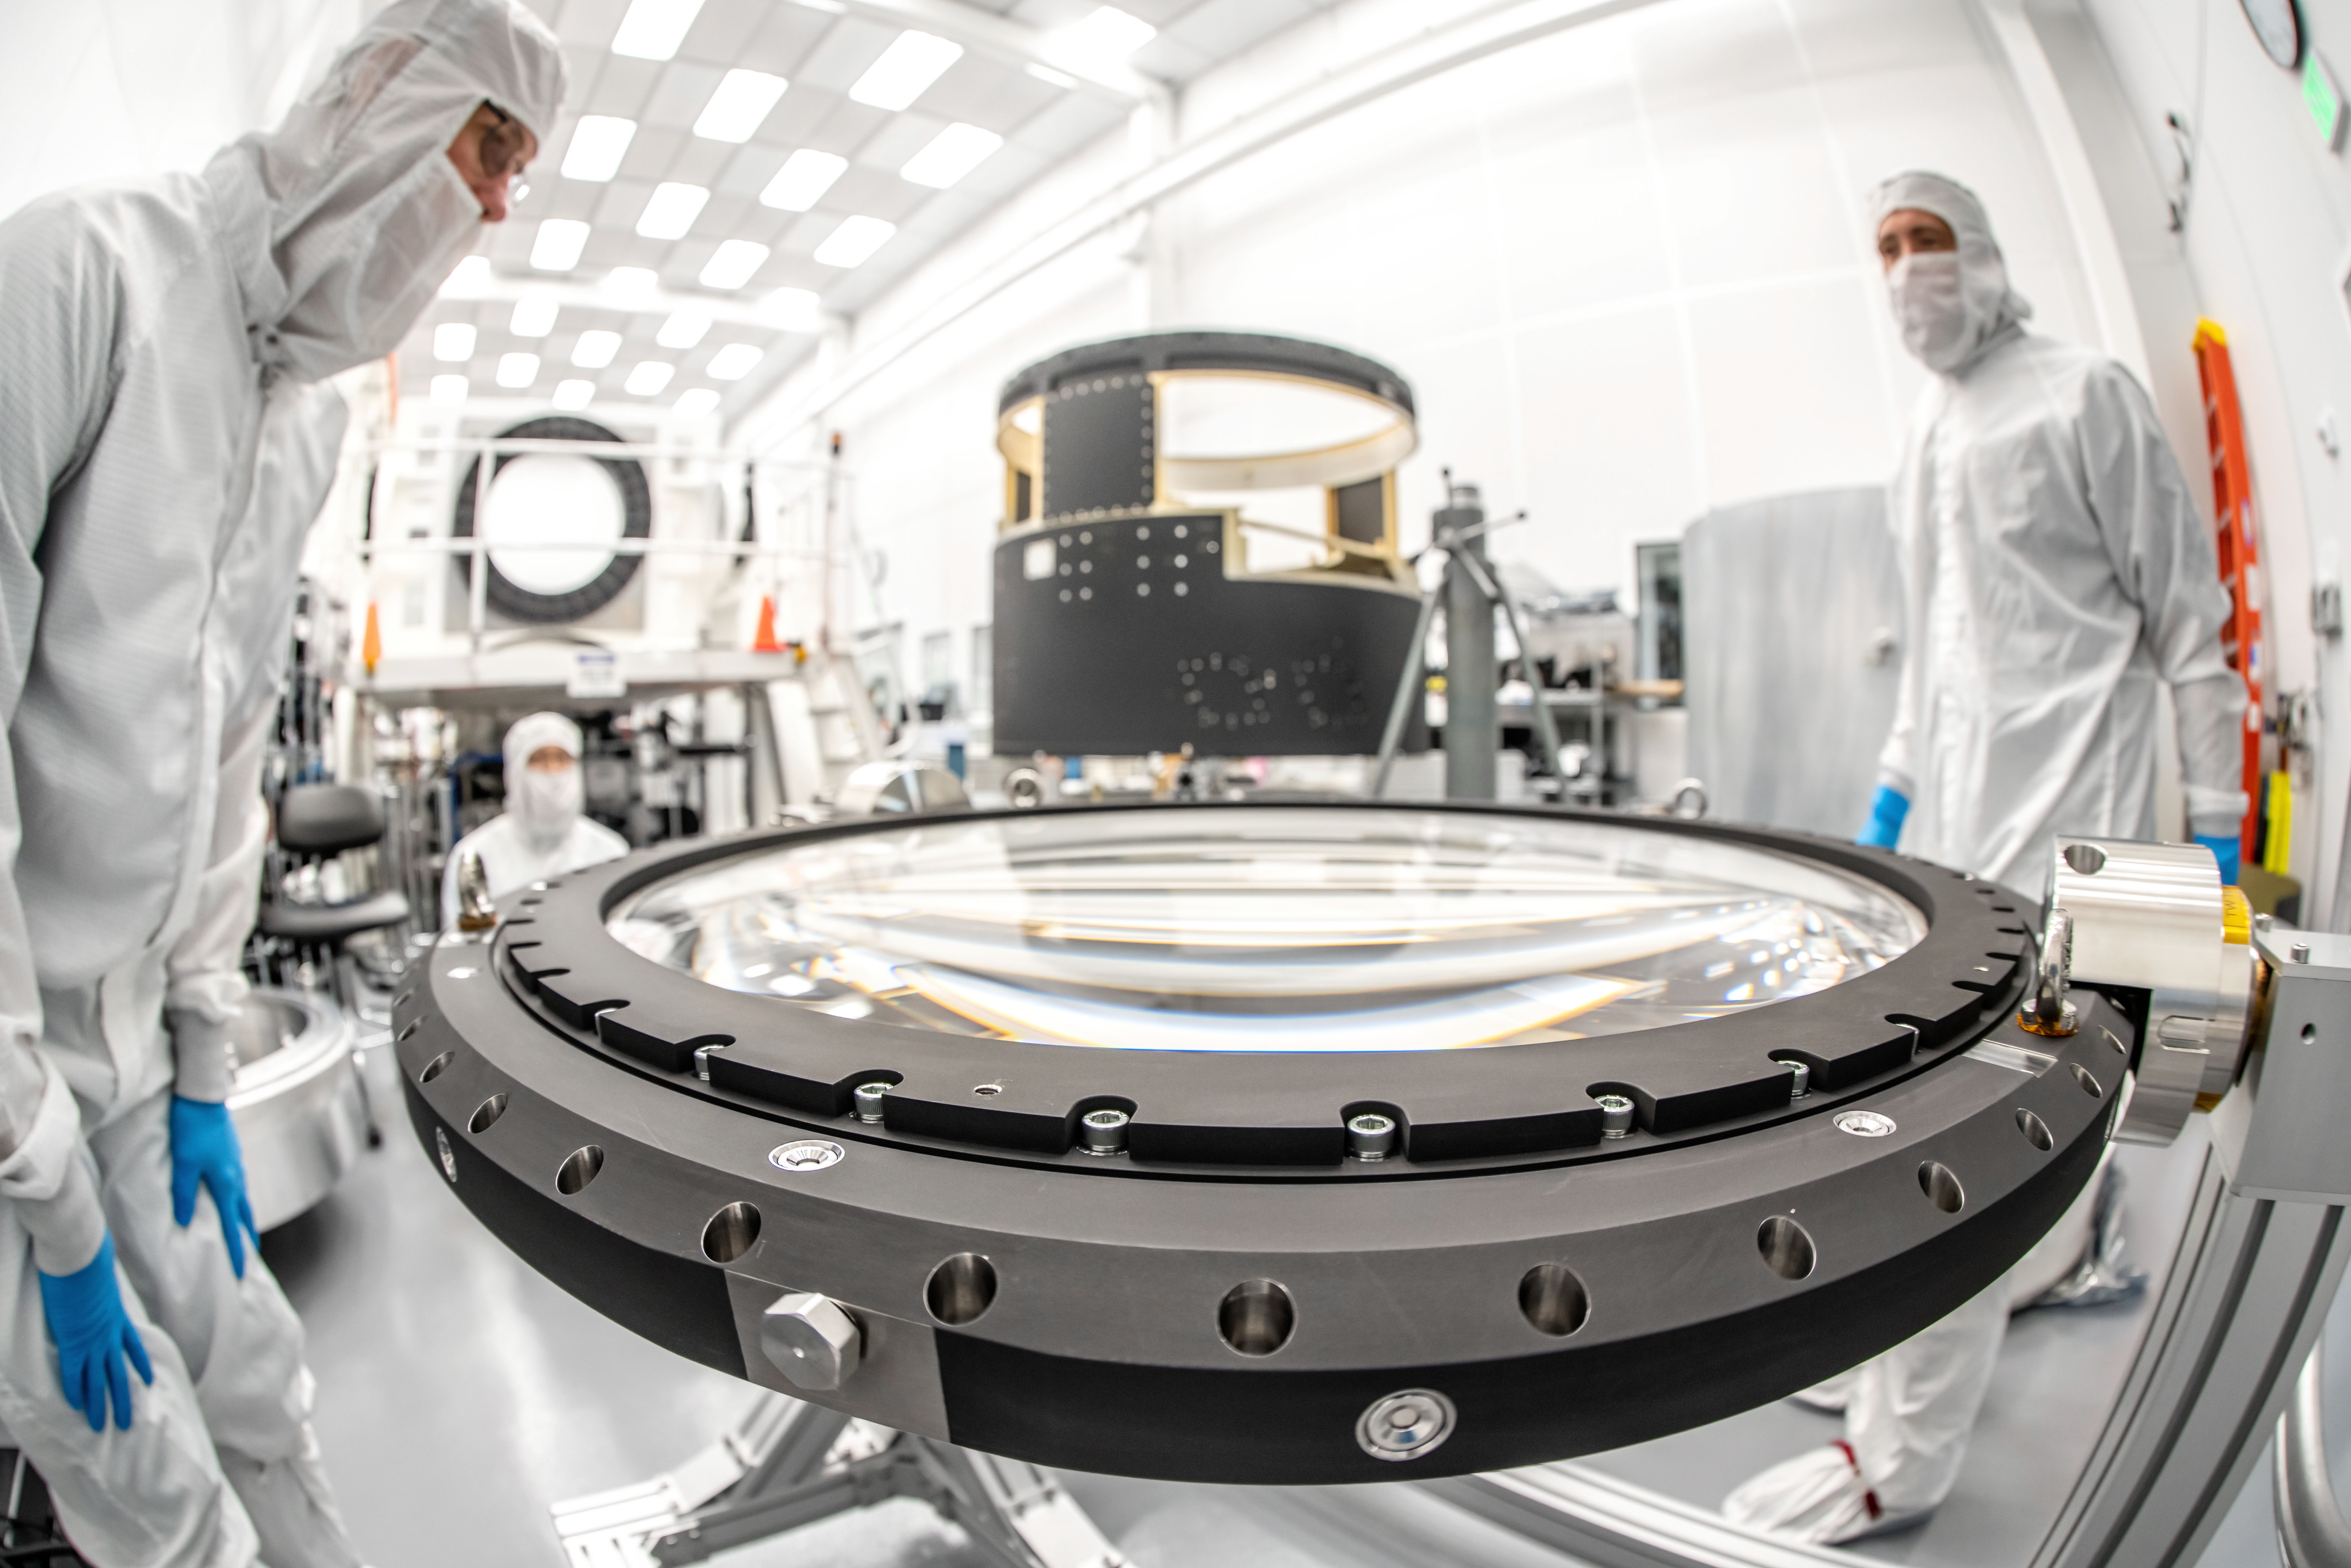

LSST Lens Inspection

Arrival and inspection of the L3 lens of the LSST Camera at a clean room at SLAC. Although smaller than the other two lenses that will go into the camera body, it’s still over 3 feet in diameter and weighs a whopping 200 pounds. L3 will be closest to the 3,200-megapixel camera’s focal plane. It’ll be the final optical element correcting images captured by the imaging sensors, as well as the barrier for the vacuum inside the cryostat that cools imaging sensors to minus 150 degrees Fahrenheit. Work on the lenses has been managed by Lawrence Livermore National Laboratory.

Credit: Jacqueline Orrell/SLAC National Accelerator Laboratory